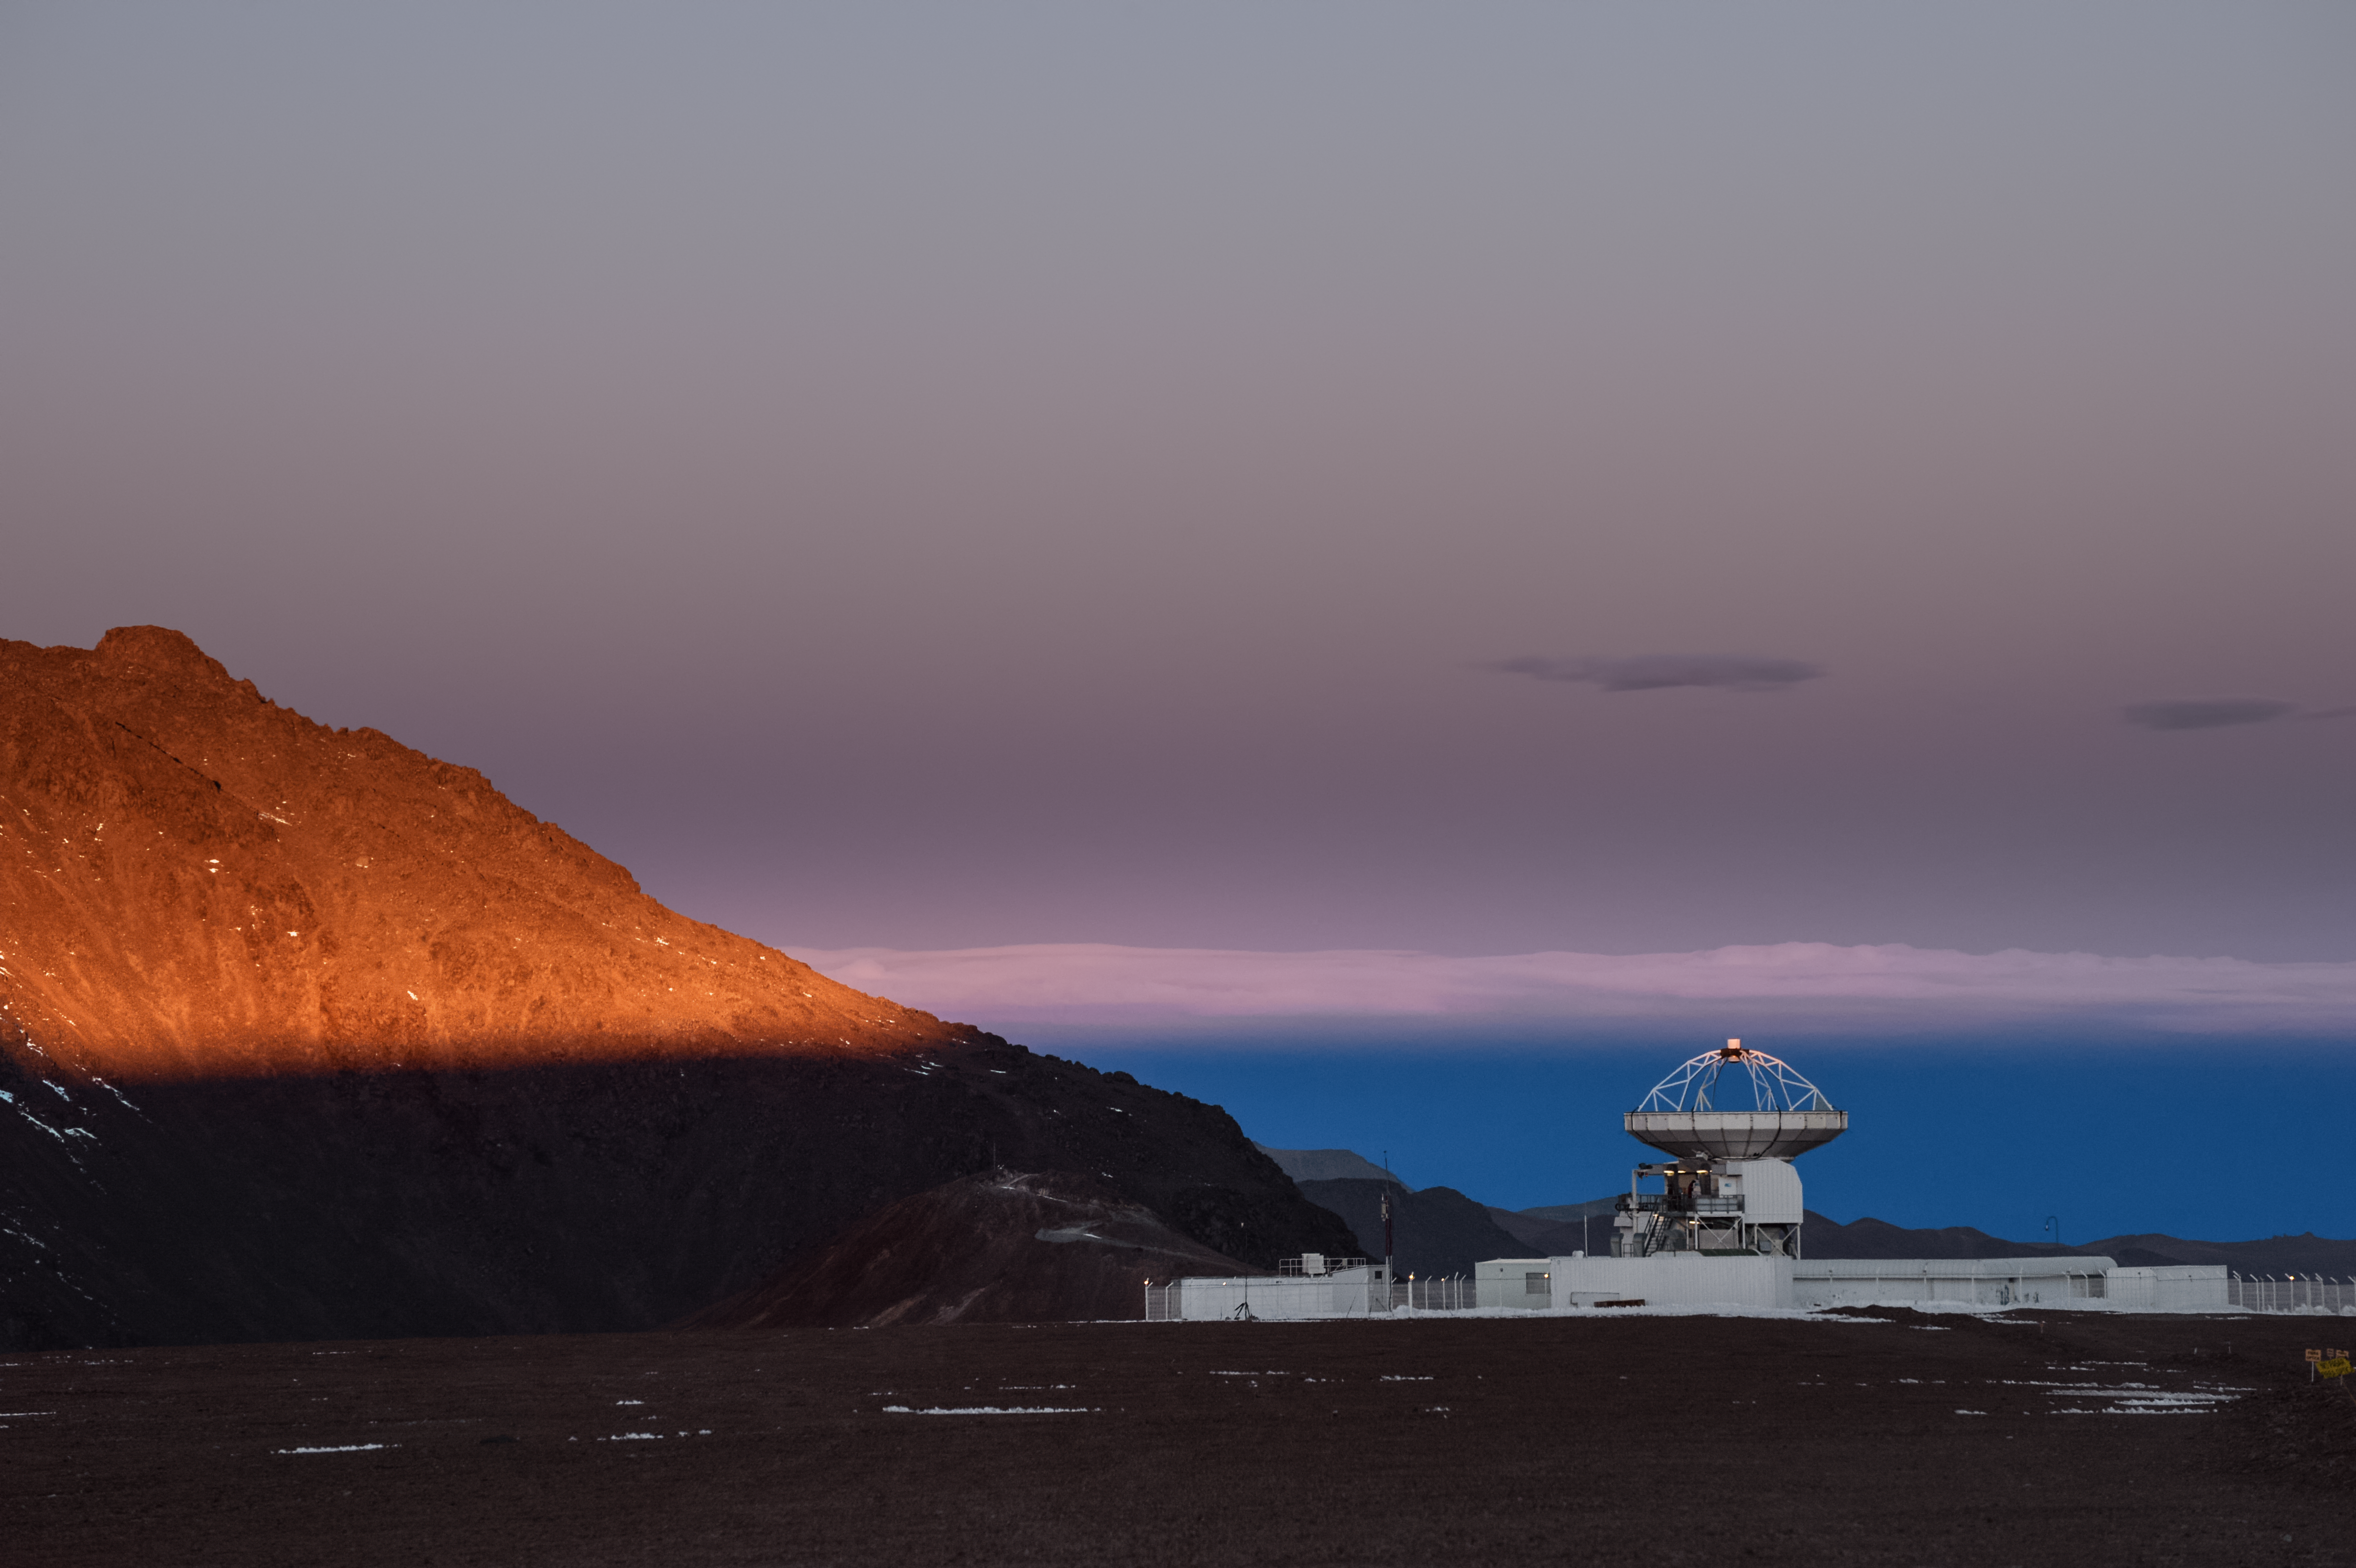

Sun-kissed APEX

The Sun's rays graze the very top of the ESO-operated 12-metre Atacama Pathfinder Experiment (APEX) telescope, located on Chajnantor Plateau in the Chilean Atacama Desert.

Credit: Carlos A. Durán/ESO